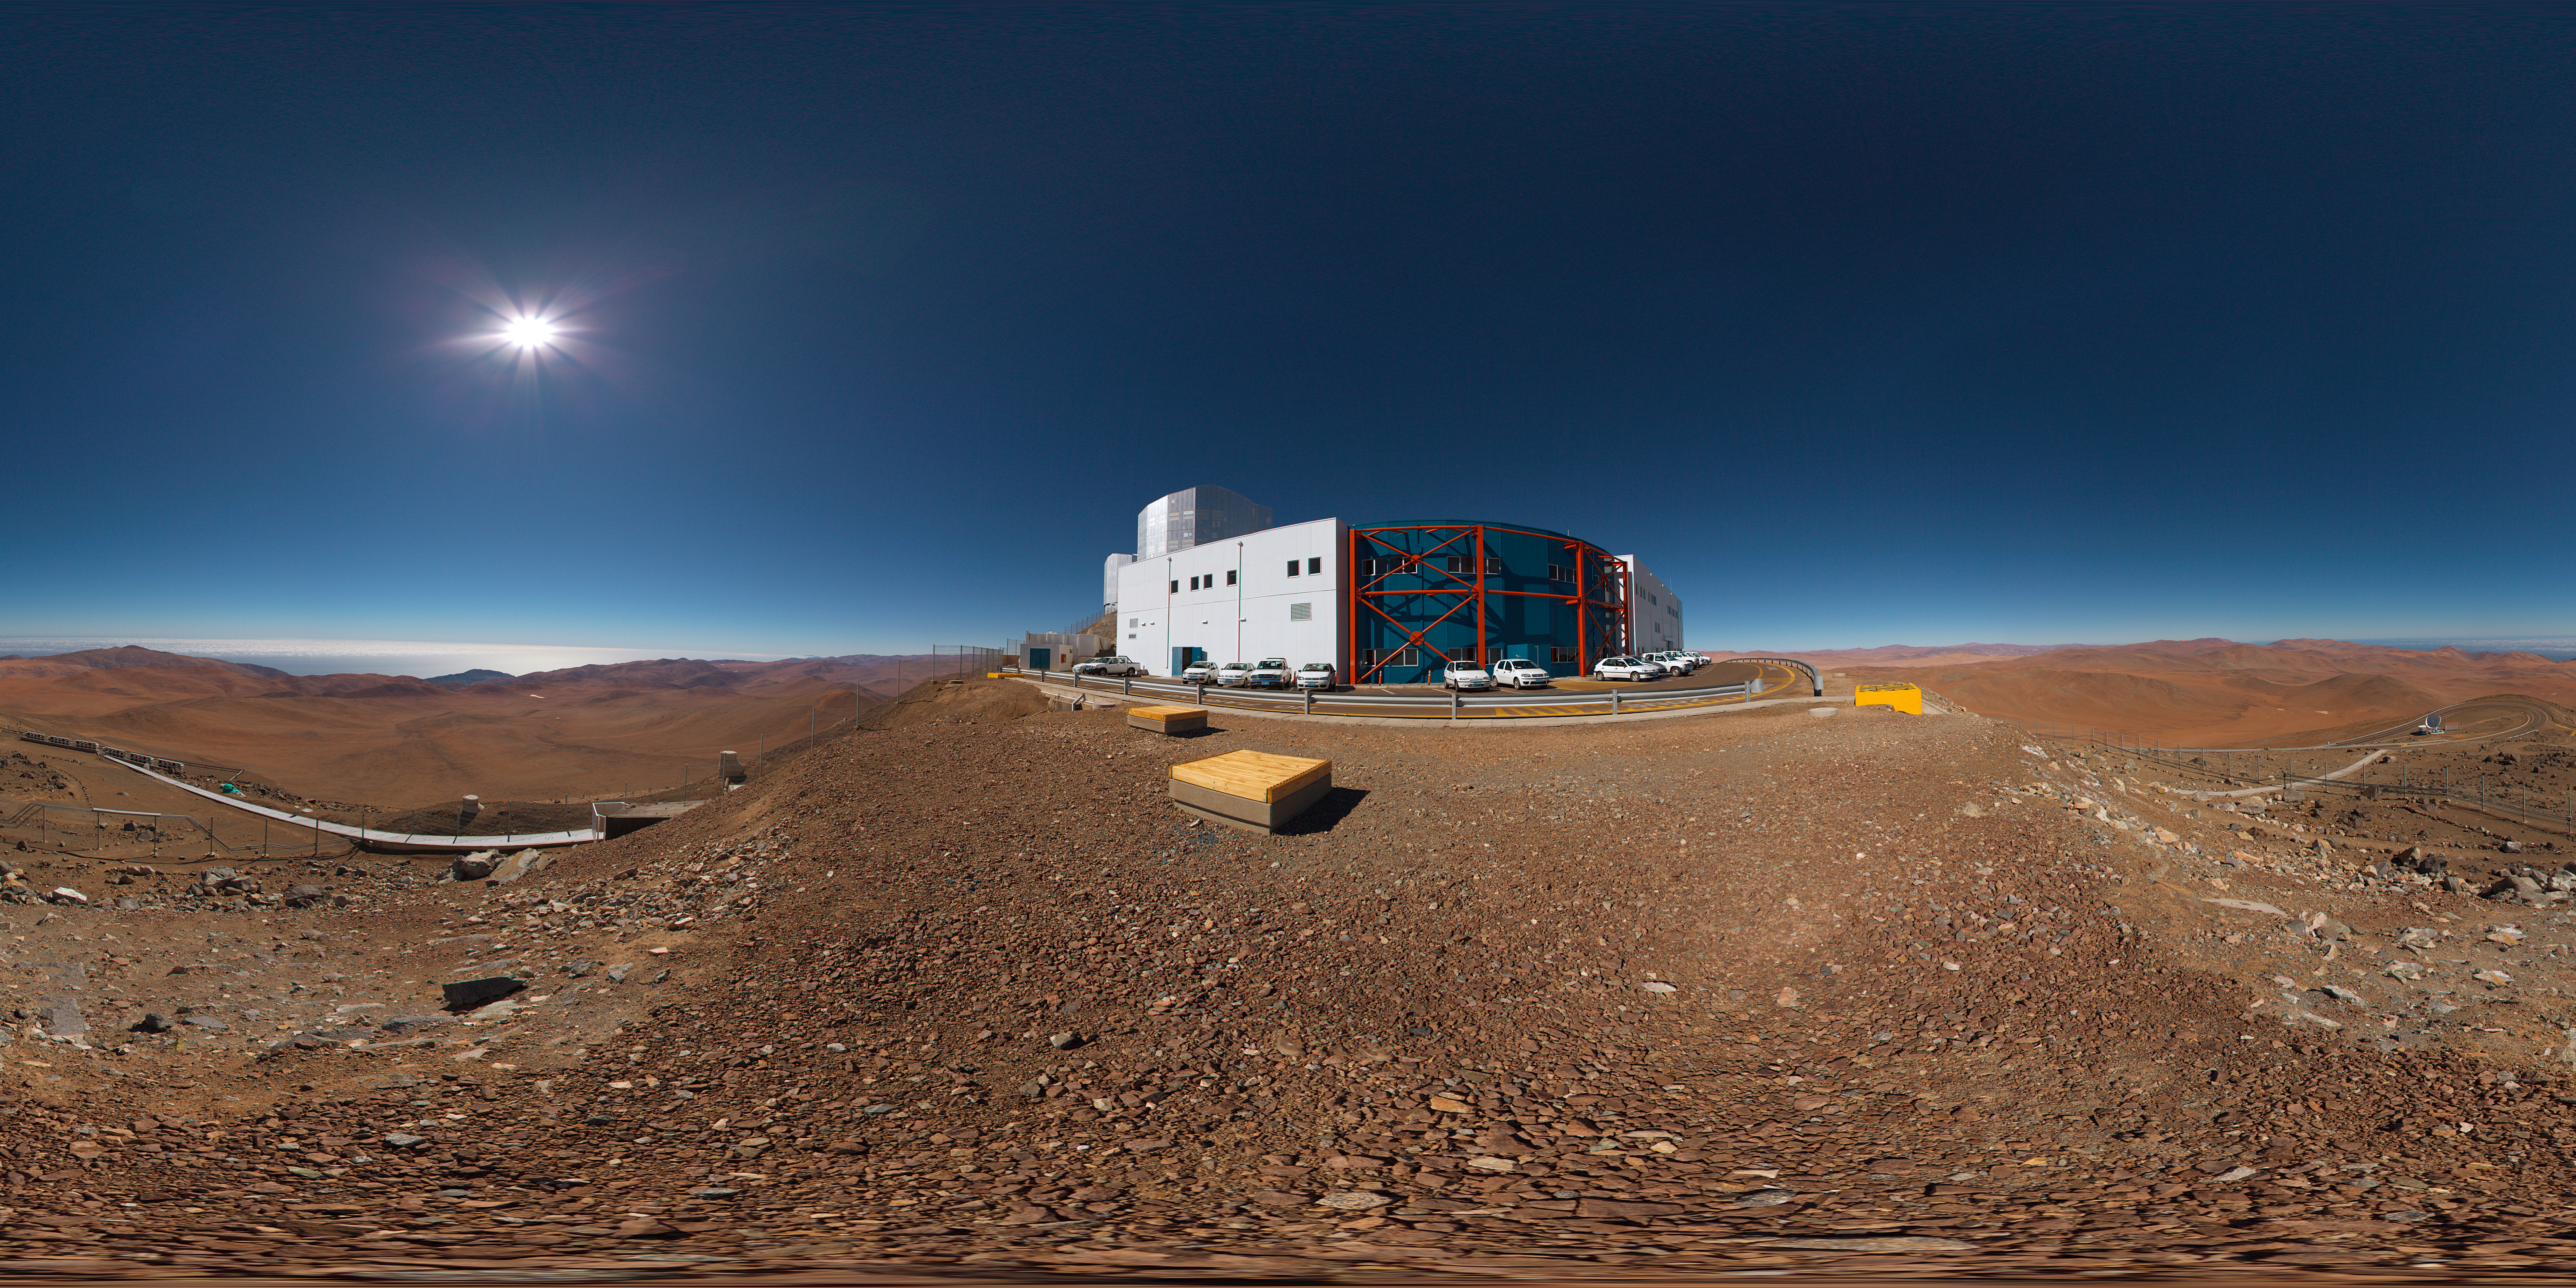

Paranal control building

A 360 degree panorama of the Paranal control building.

Credit: ESO